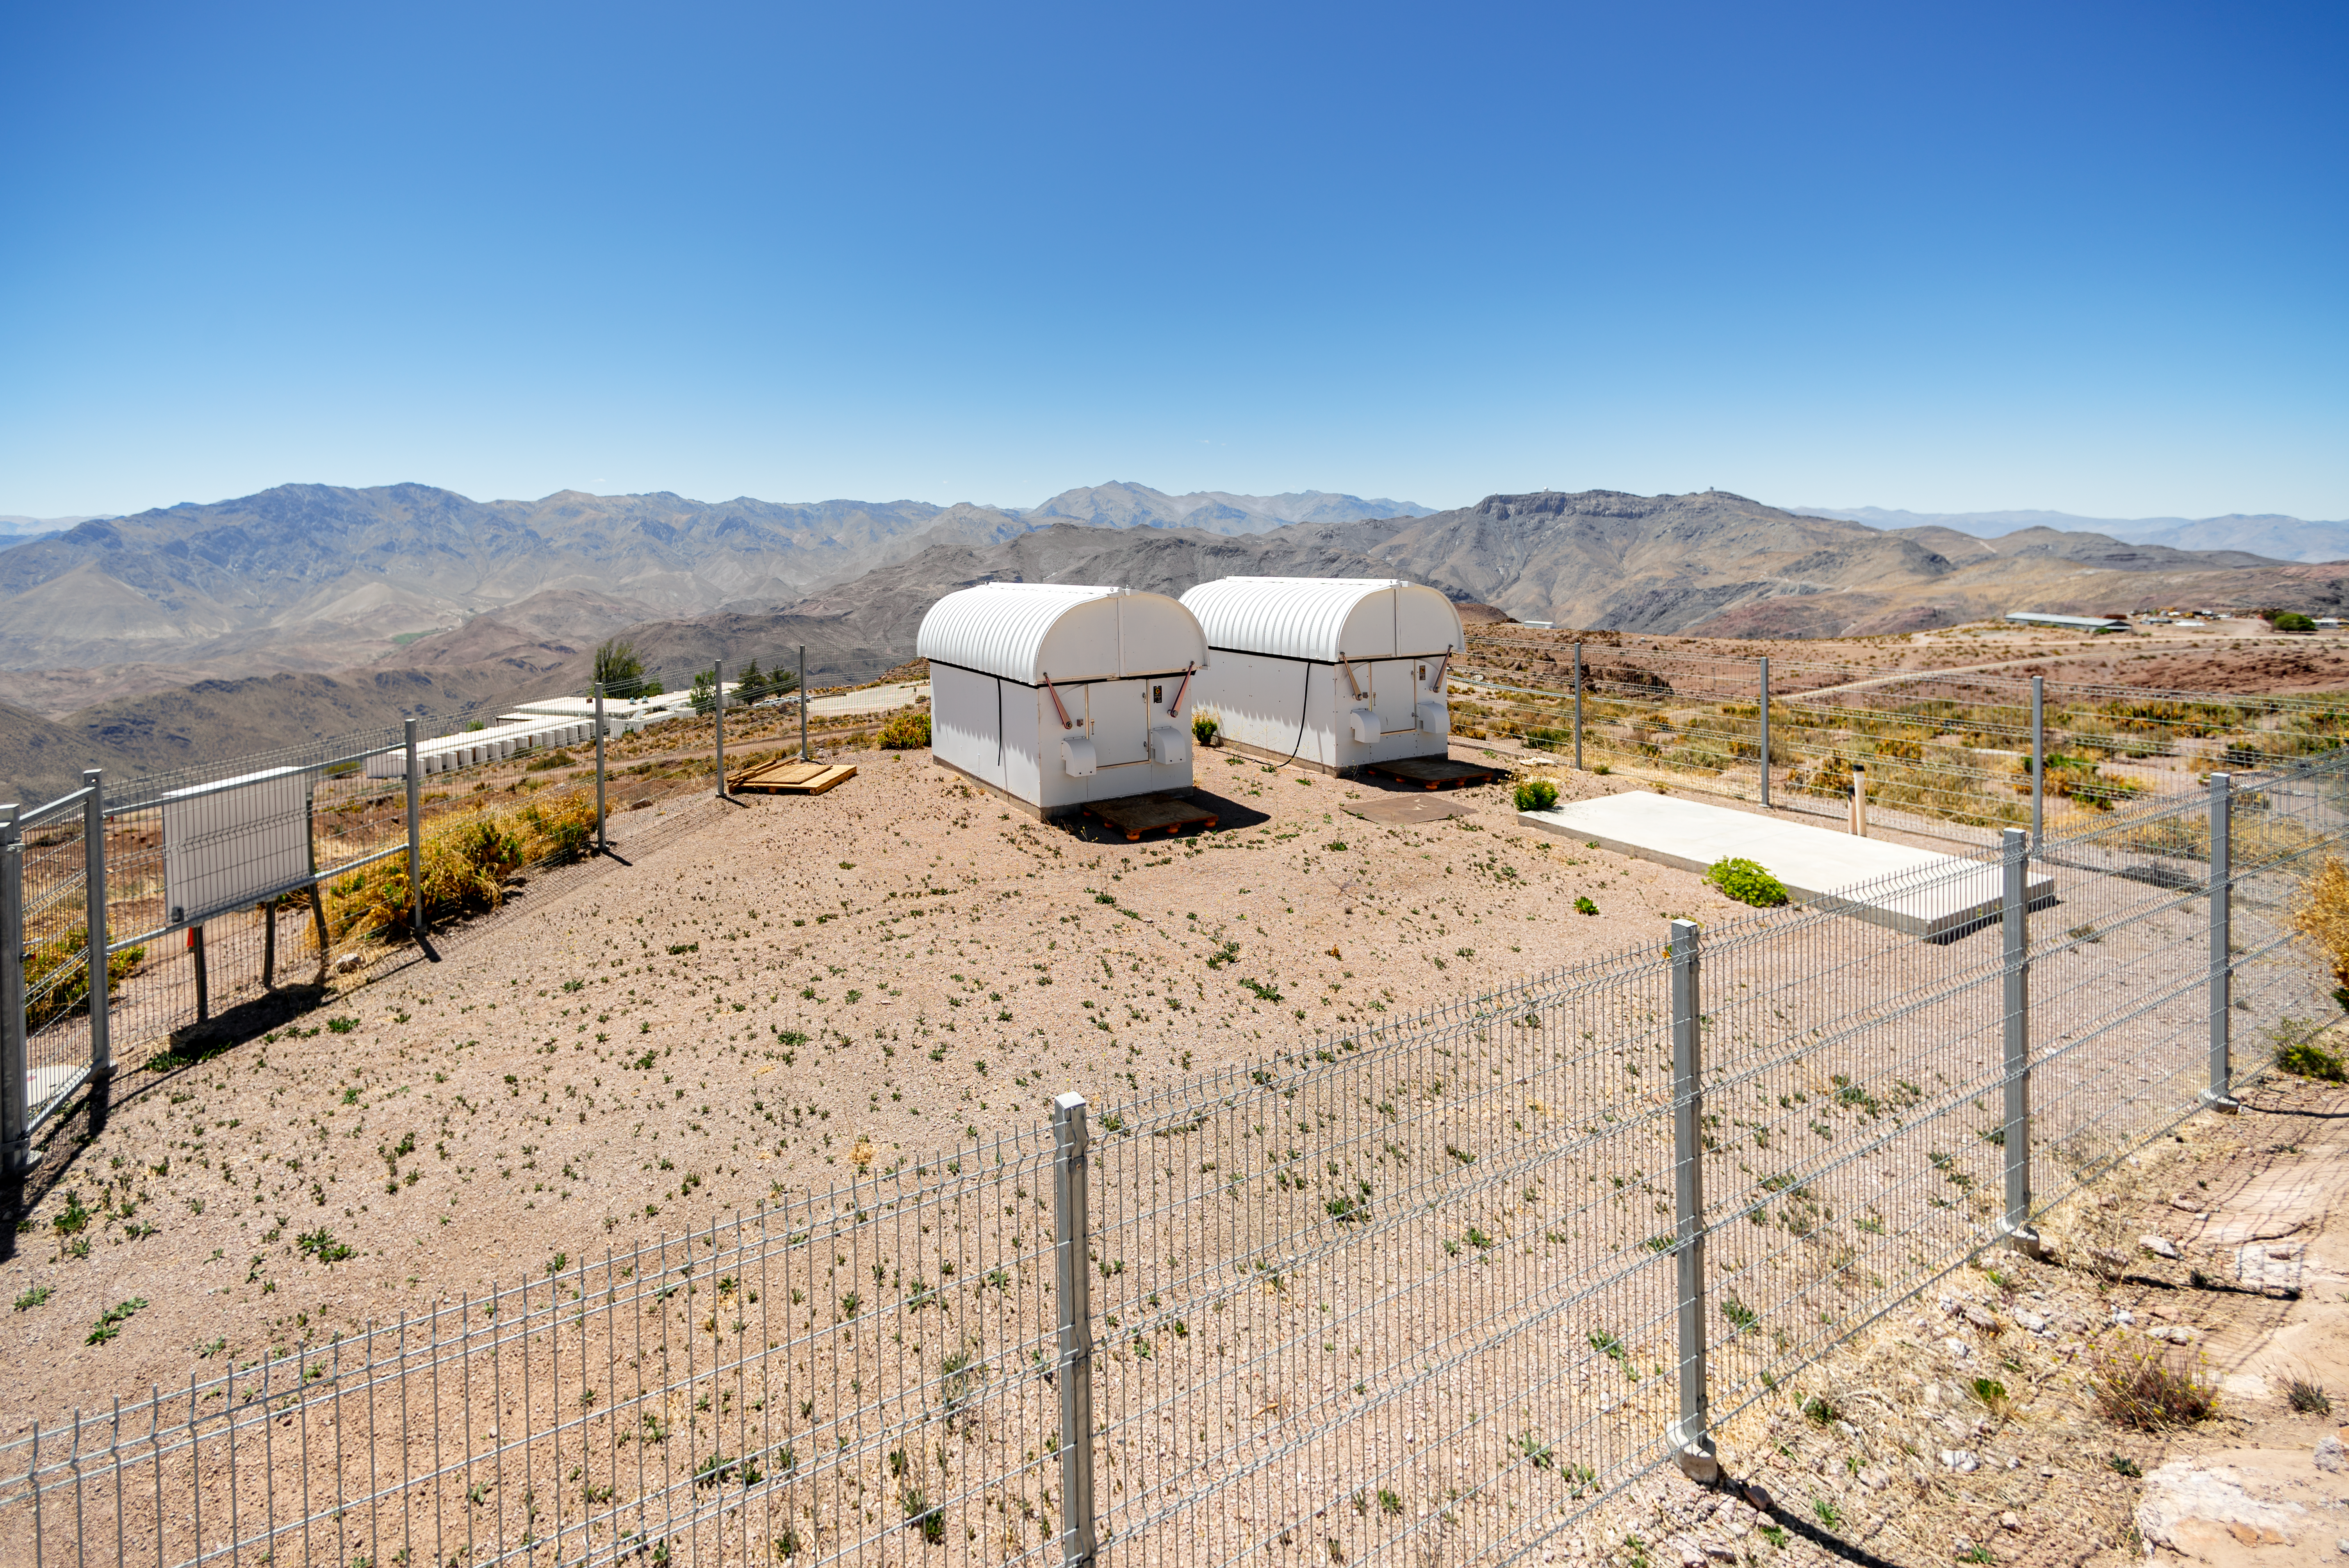

Las Cumbres Observatory 0.4-meter Telescope Domes

These enclosures house two Las Cumbres Observatory 0.4-meter telescopes at Cerro Tololo Inter-American Observatory in Chile.

Credit: CTIO/NOIRLab/NSF/AURA